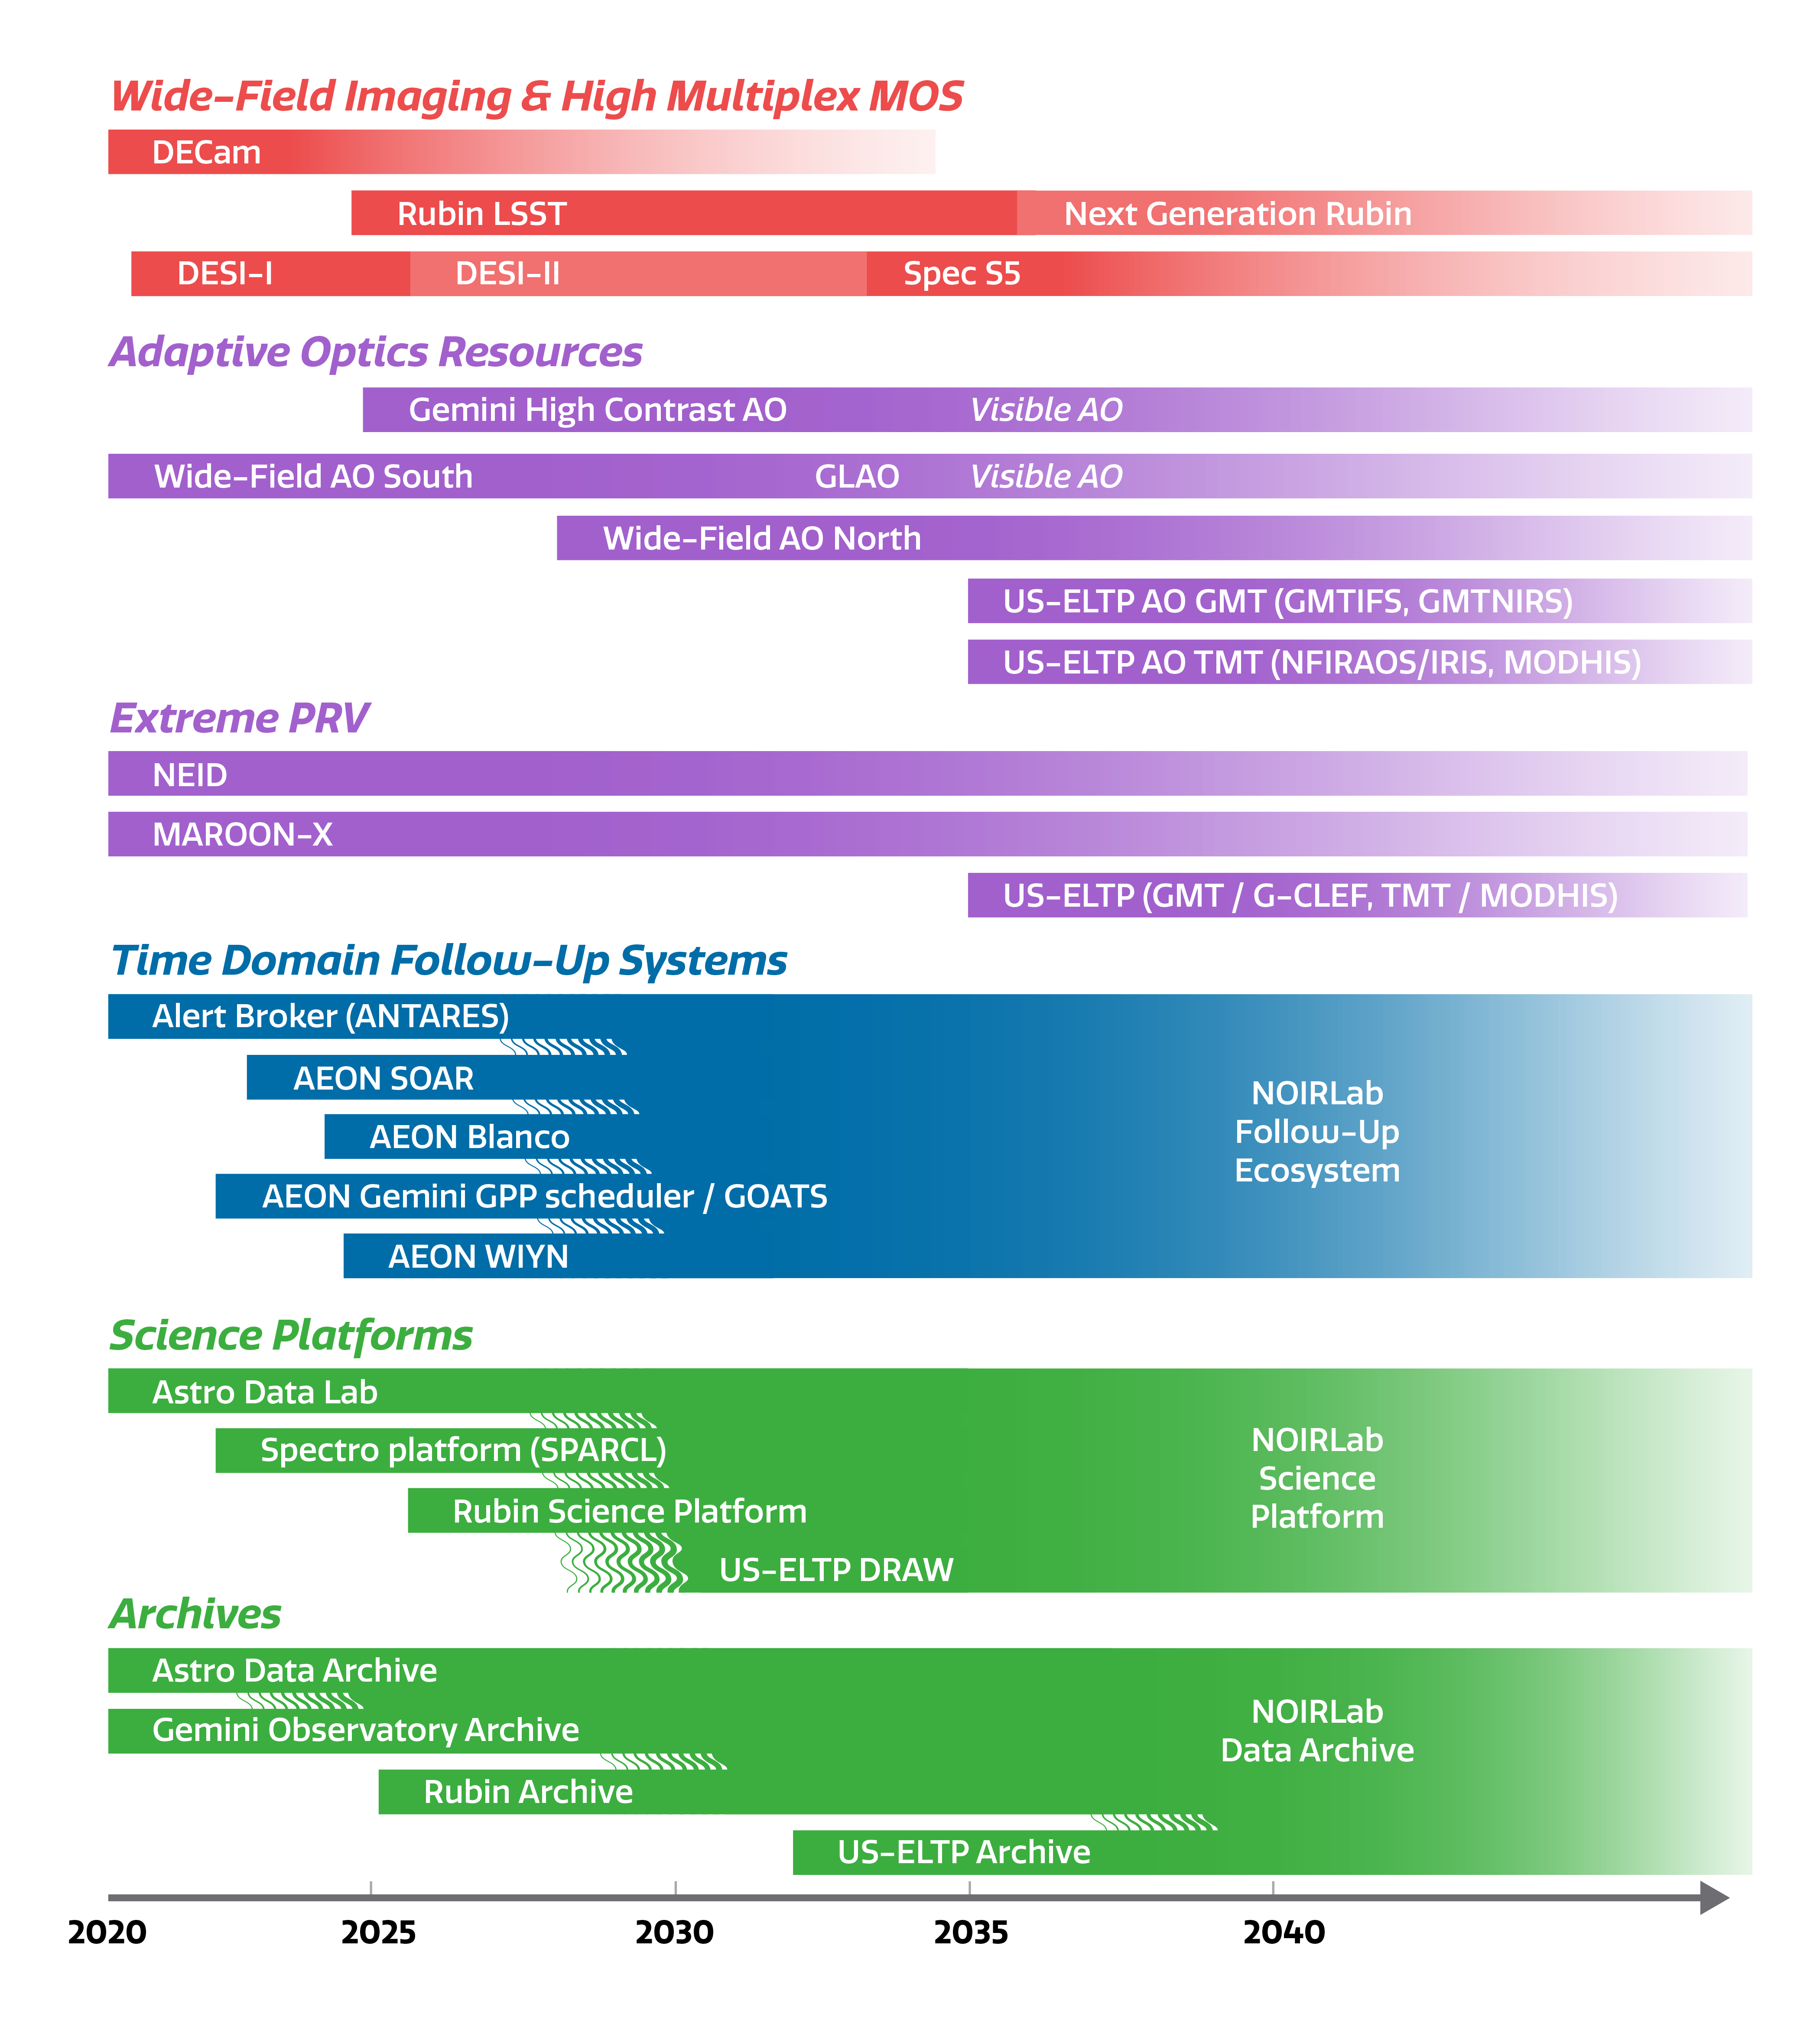

NOIRLab Supports Discovery

How NOIRLab will support discovery over the coming decades.
Part of the Foundational Diagrams collection.

Credit: NOIRLab/NSF/AURA